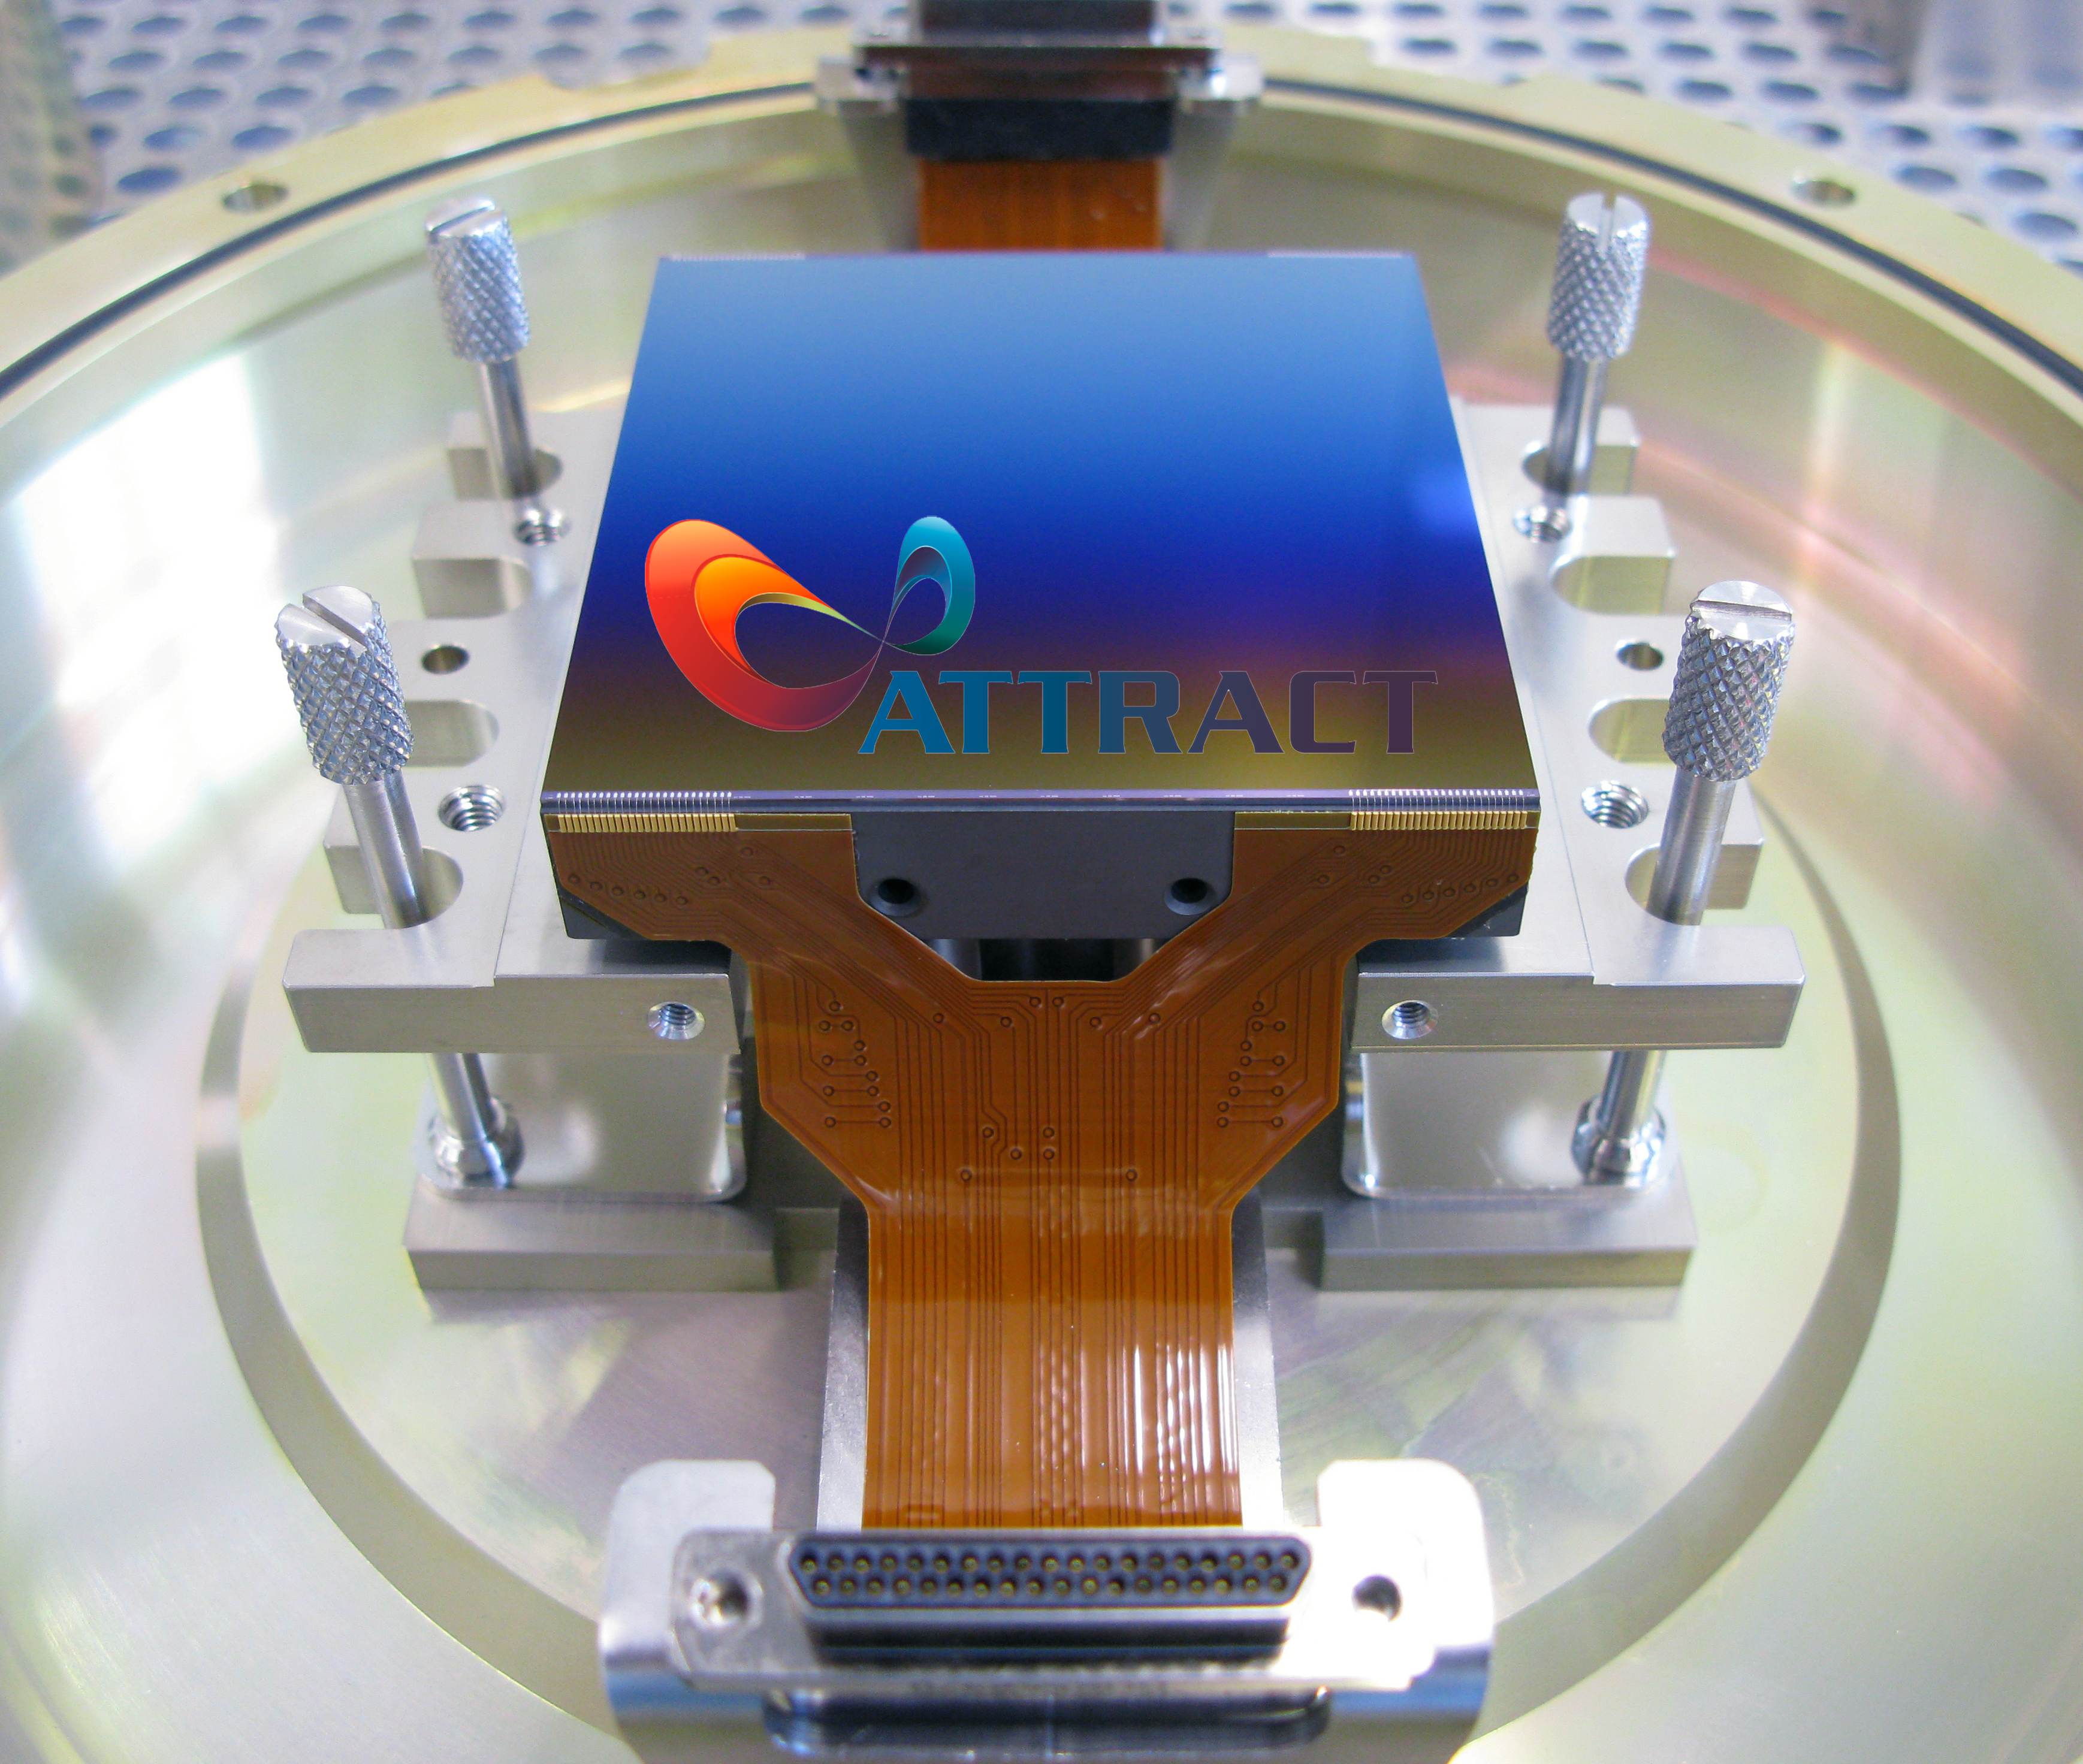

ATTRACT initiative for innovative sensing and imaging technologies

This image shows the ATTRACT logo superimposed on one of the 24 16-million pixel detectors of the Multi Unit Spectroscopic Explorer (MUSE) second generation instrument on ESO’s Very Large Telescope (VLT). MUSE is an innovative 3D spectrograph with a wide field of view, providing simultaneous spectra of numerous adjacent regions in the sky.

The technological developments behind MUSE, which allow exploration of the Universe in three dimensions, are being brought to bear against cancer, one of the leading cause of death worldwide. This project is one of 170 breakthrough ideas which will each receive €100,000 from ATTRACT to develop technologies that have the potential to change society.

ATTRACT is a Horizon 2020 research and innovation project funded by the European Union and backed by a consortium of 9 partners, including ESO.

Credit: ESO/ATTRACT